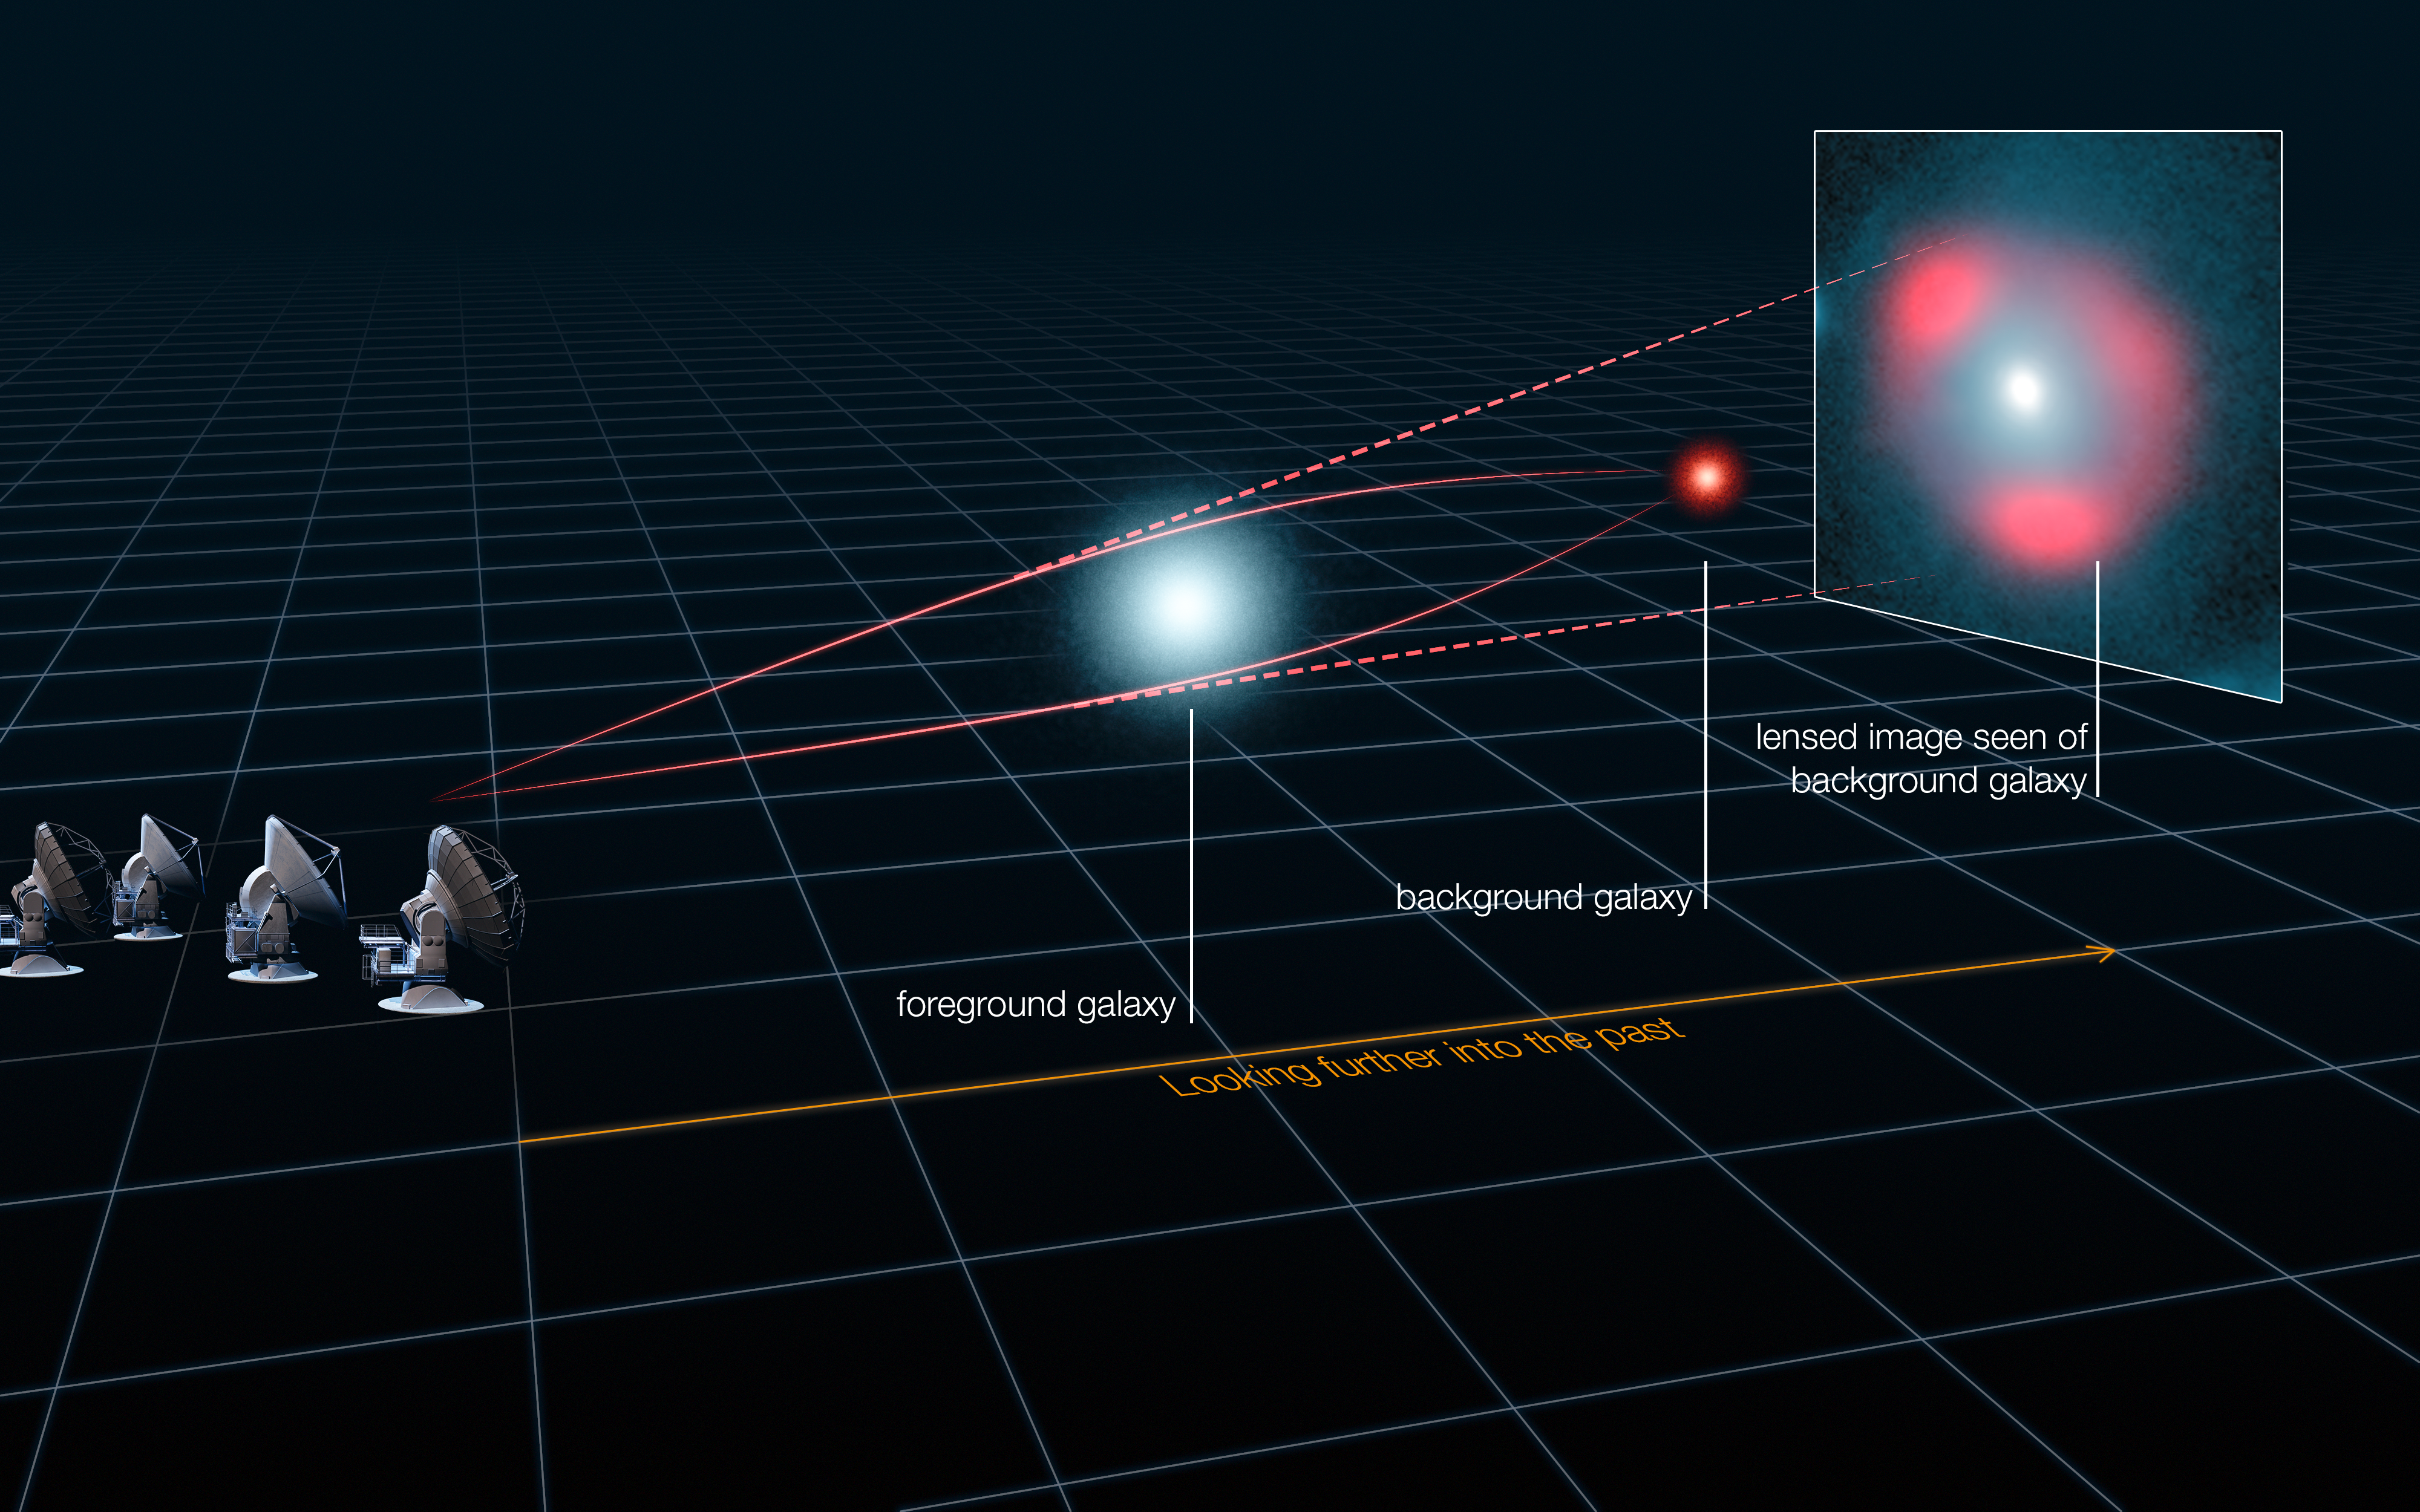

Gravitational lensing of distant star-forming galaxies (schematic)

This schematic image represents how light from a distant galaxy is distorted by the gravitational effects of a nearer foreground galaxy, which acts like a lens and makes the distant source appear distorted, but brighter, forming characteristic rings of light, known as Einstein rings. An analysis of the distortion has revealed that some of the distant star-forming galaxies are as bright as 40 trillion Suns, and have been magnified by the gravitational lens by up to 22 times.

Credit: ALMA (ESO/NRAO/NAOJ), L. Calçada (ESO), Y. Hezaveh et al.